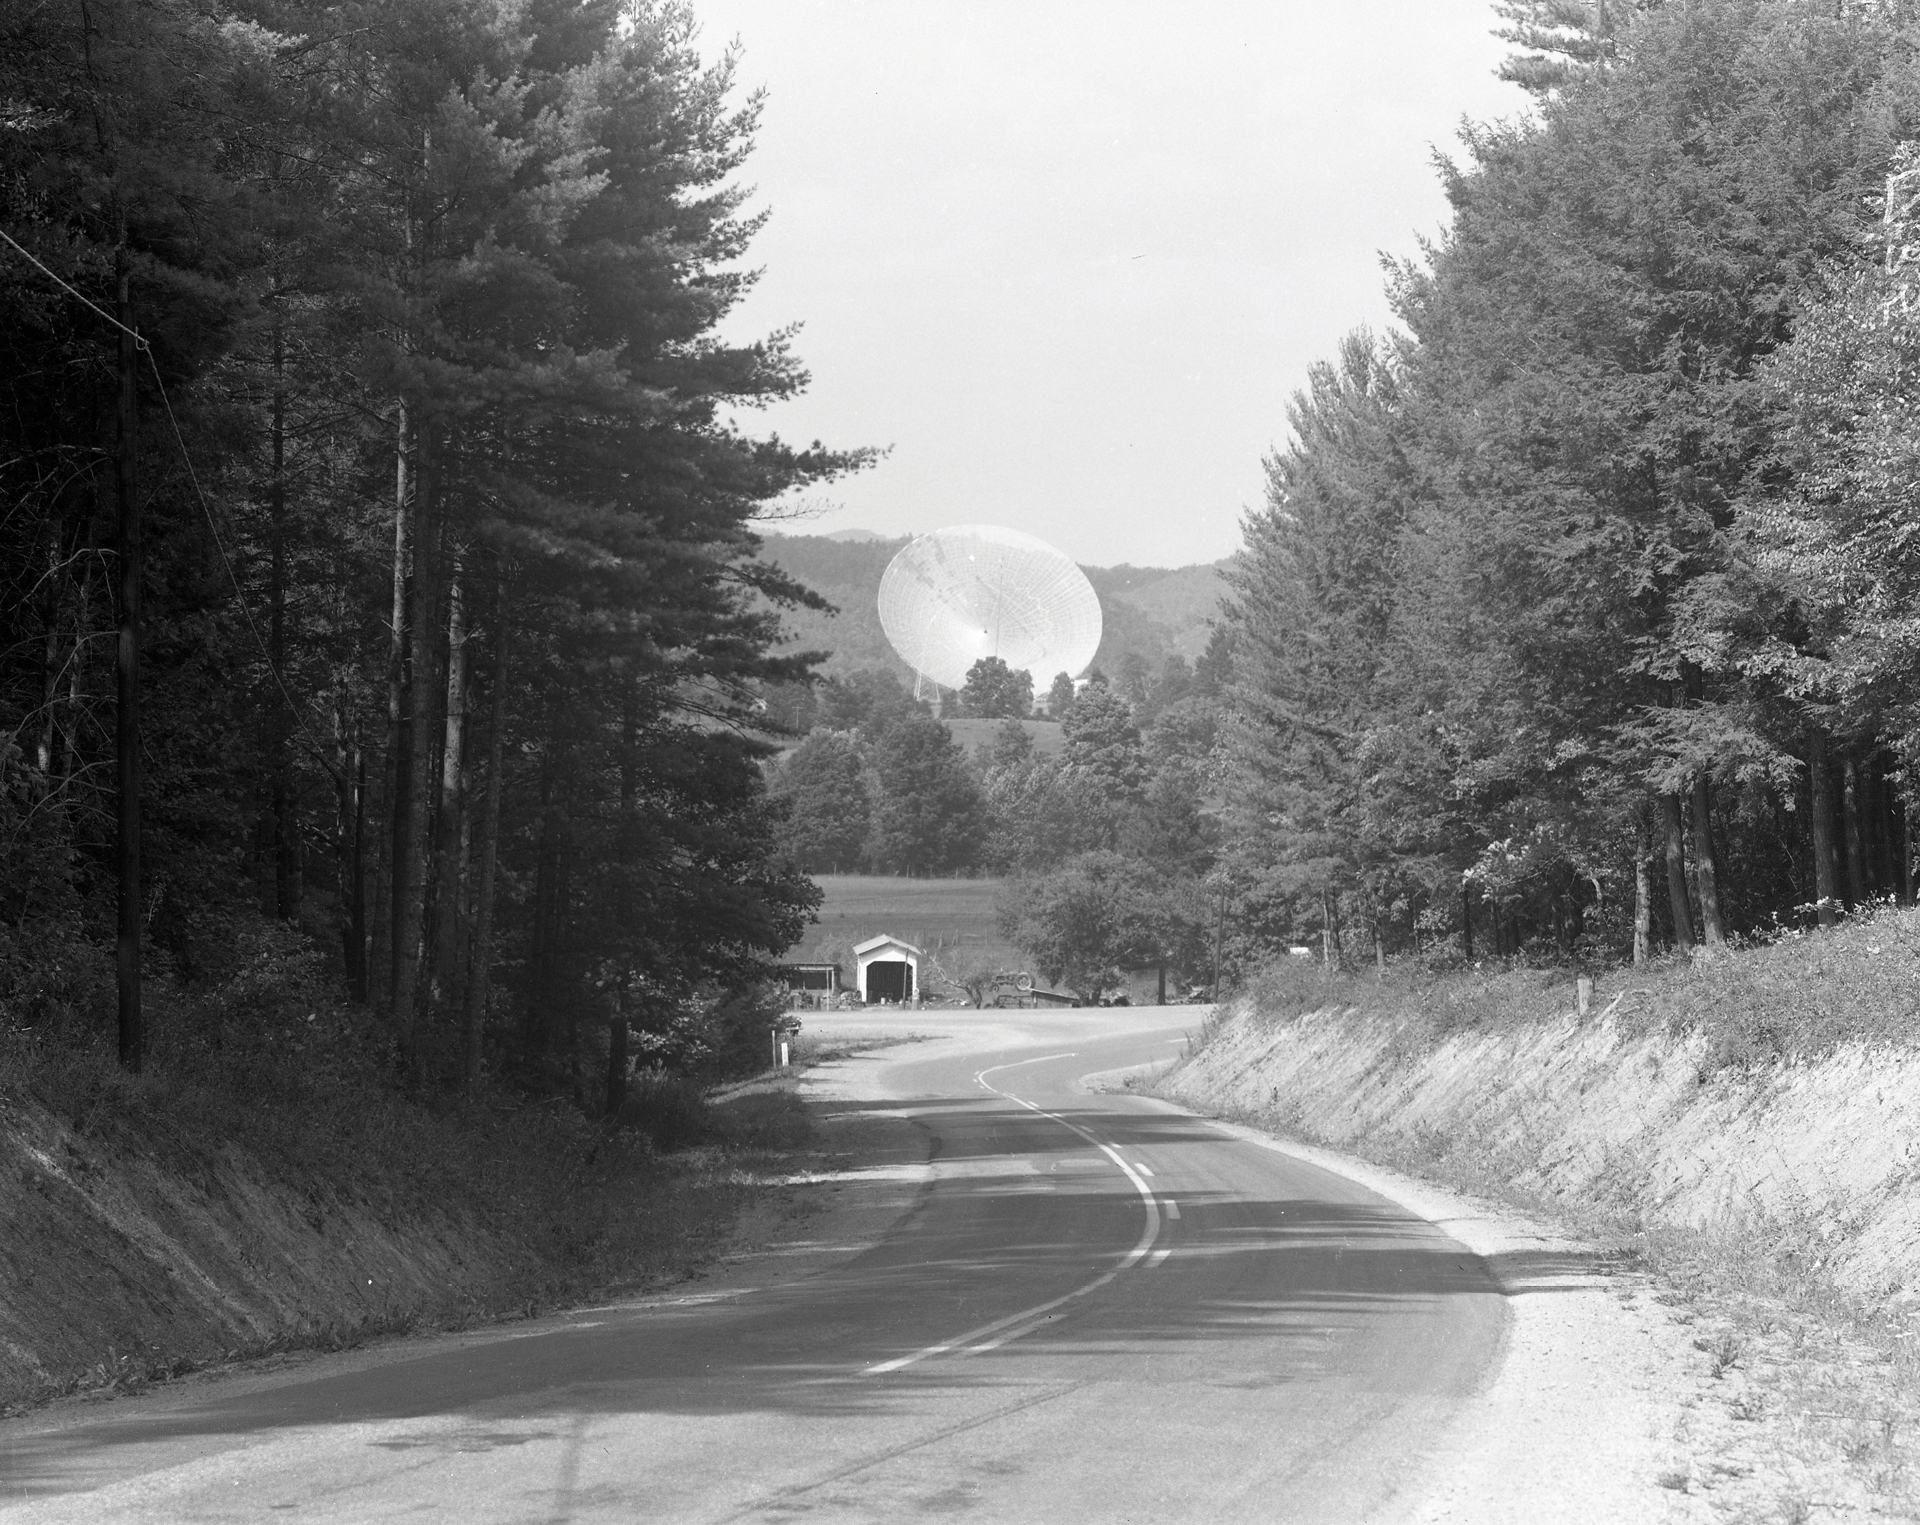

The 300-foot Telescope Was a Landmark

This photo from the 1970s shows the view of the 300-foot telescope in Green Bank, West Virginia from Route 28/92 heading north.

Credit: NRAO/AUI/NSF